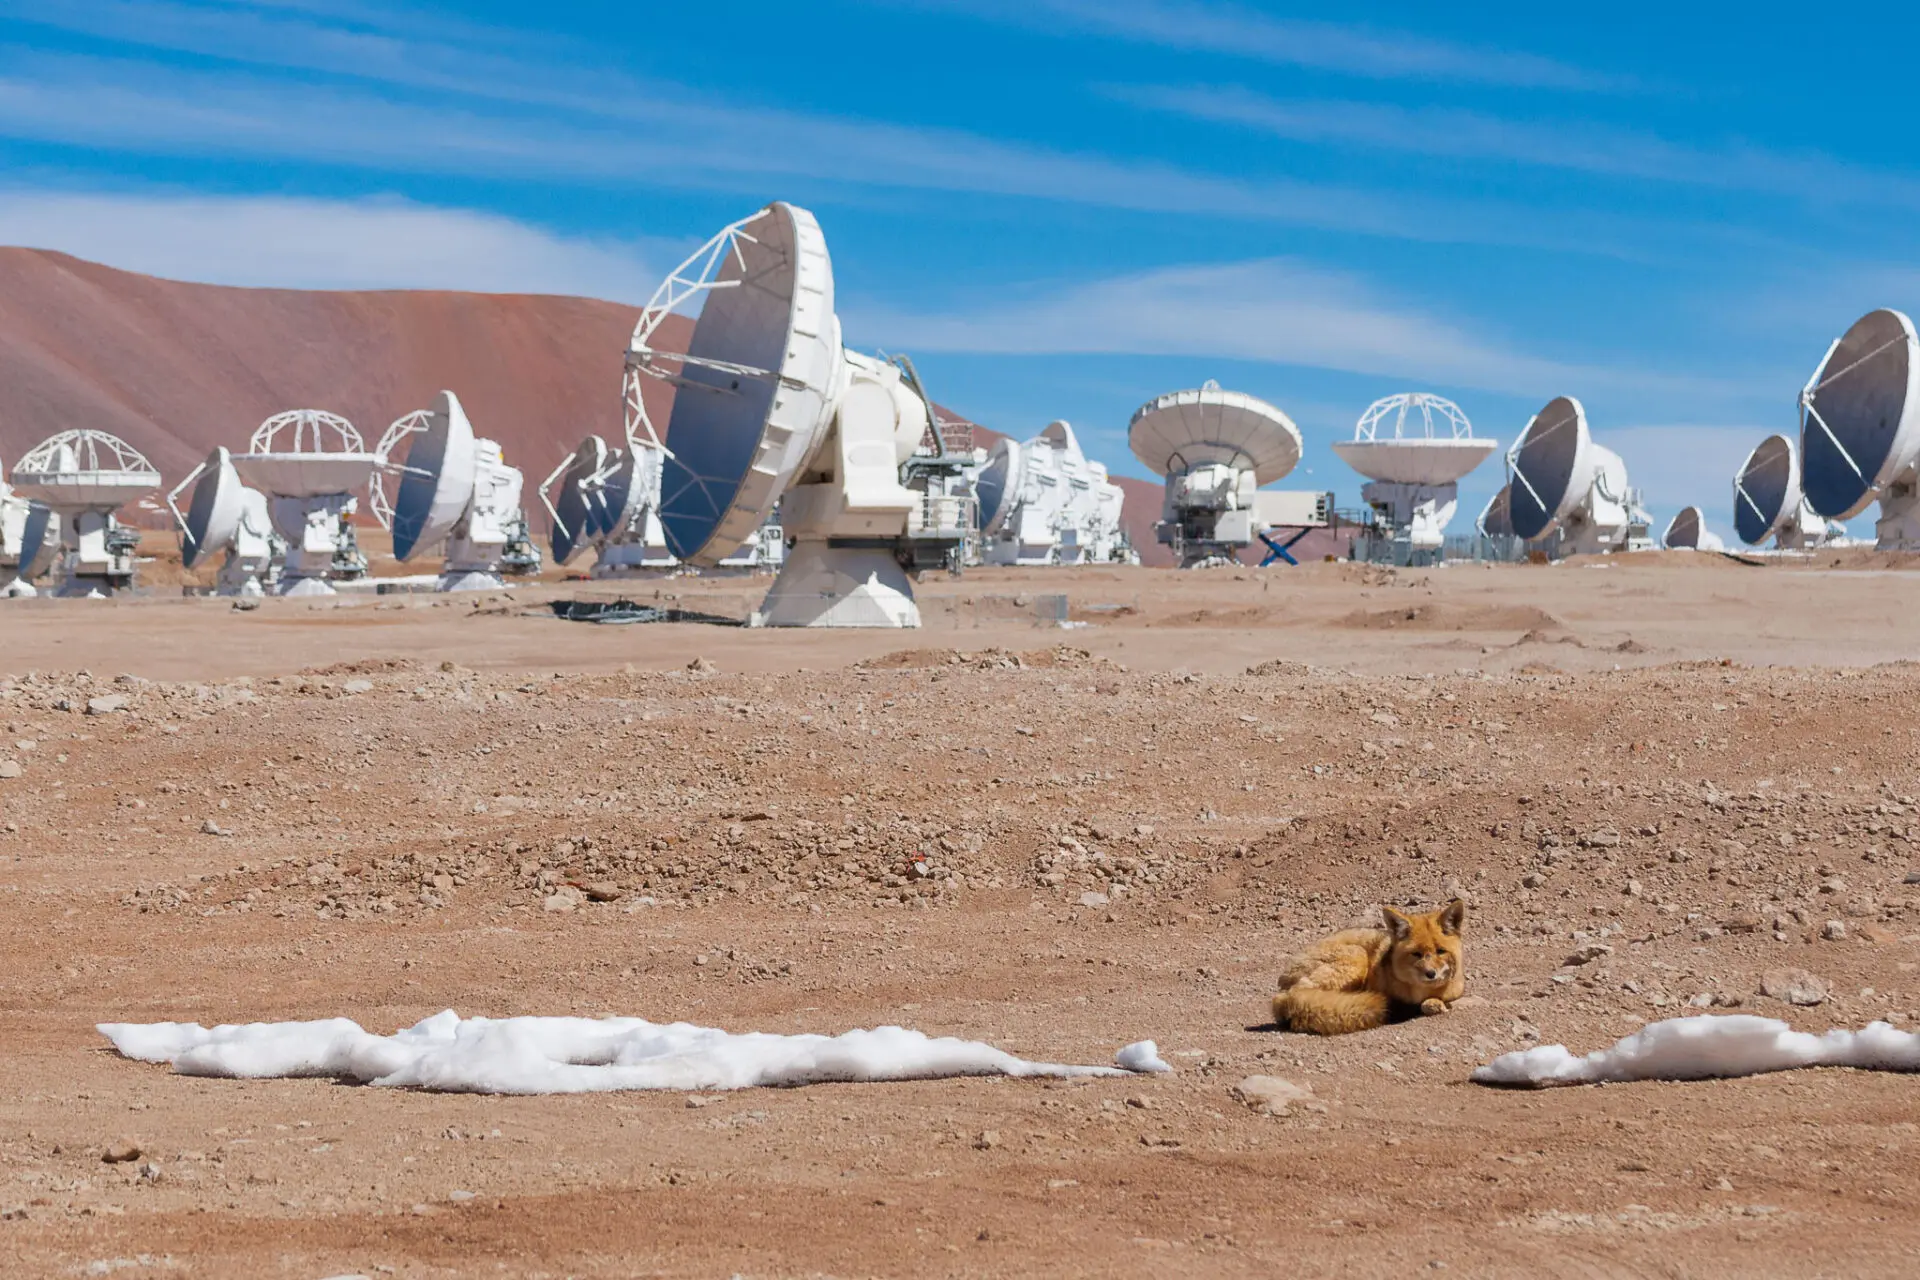

A common visitor of ALMA

A common visitor of ALMA installations at 5000 meters above sea level: Zorro Culpeo (aka Andean Fox).

Credit: Sergio Otárola - ALMA (ESO/NAOJ/NRAO)